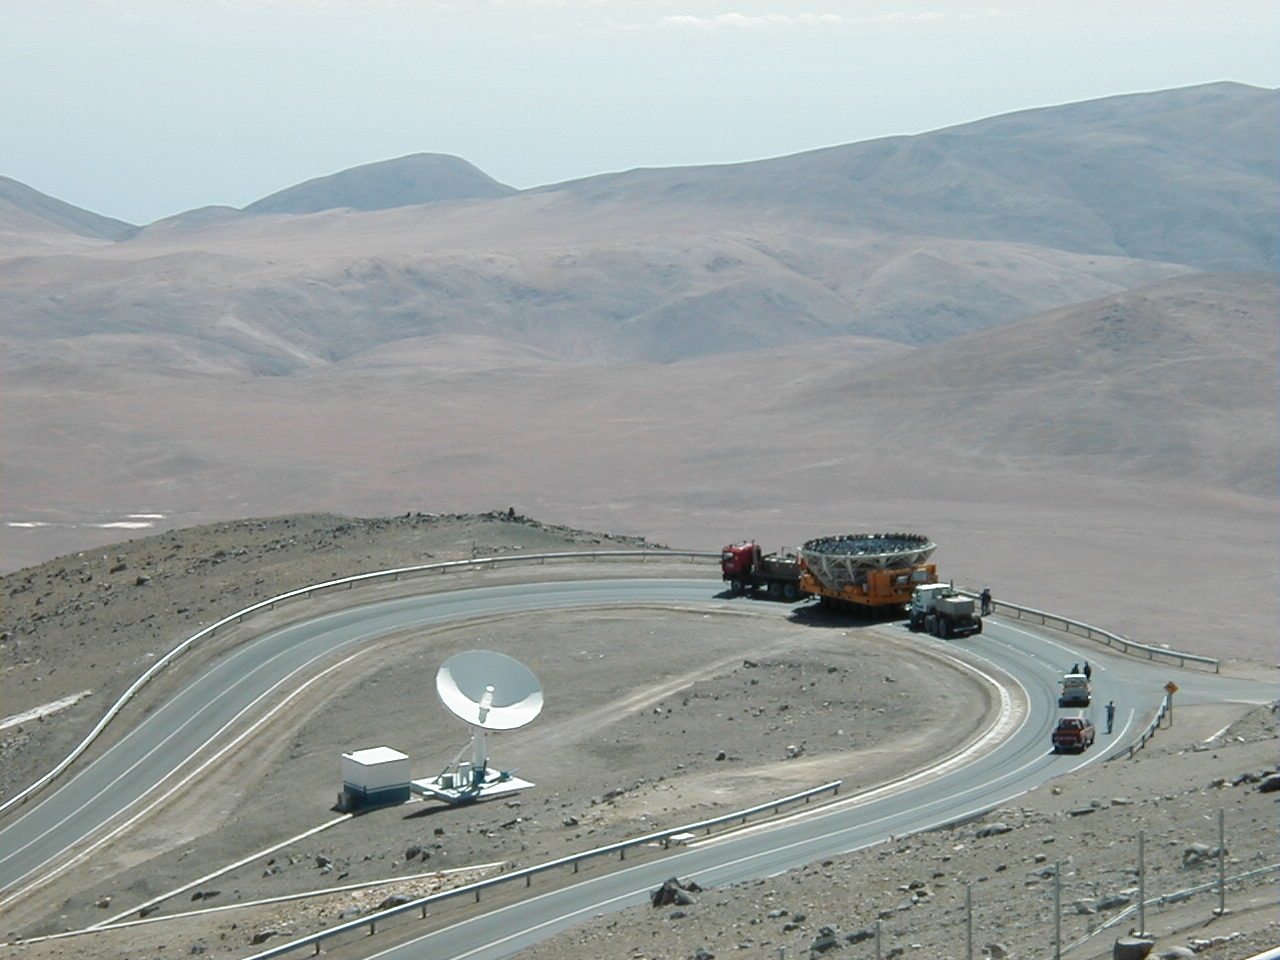

M1 mirror cell transport

The convoy passes the sharpest turn, halfway down the road from the observation platform to the Base Camp.

Credit: ESO